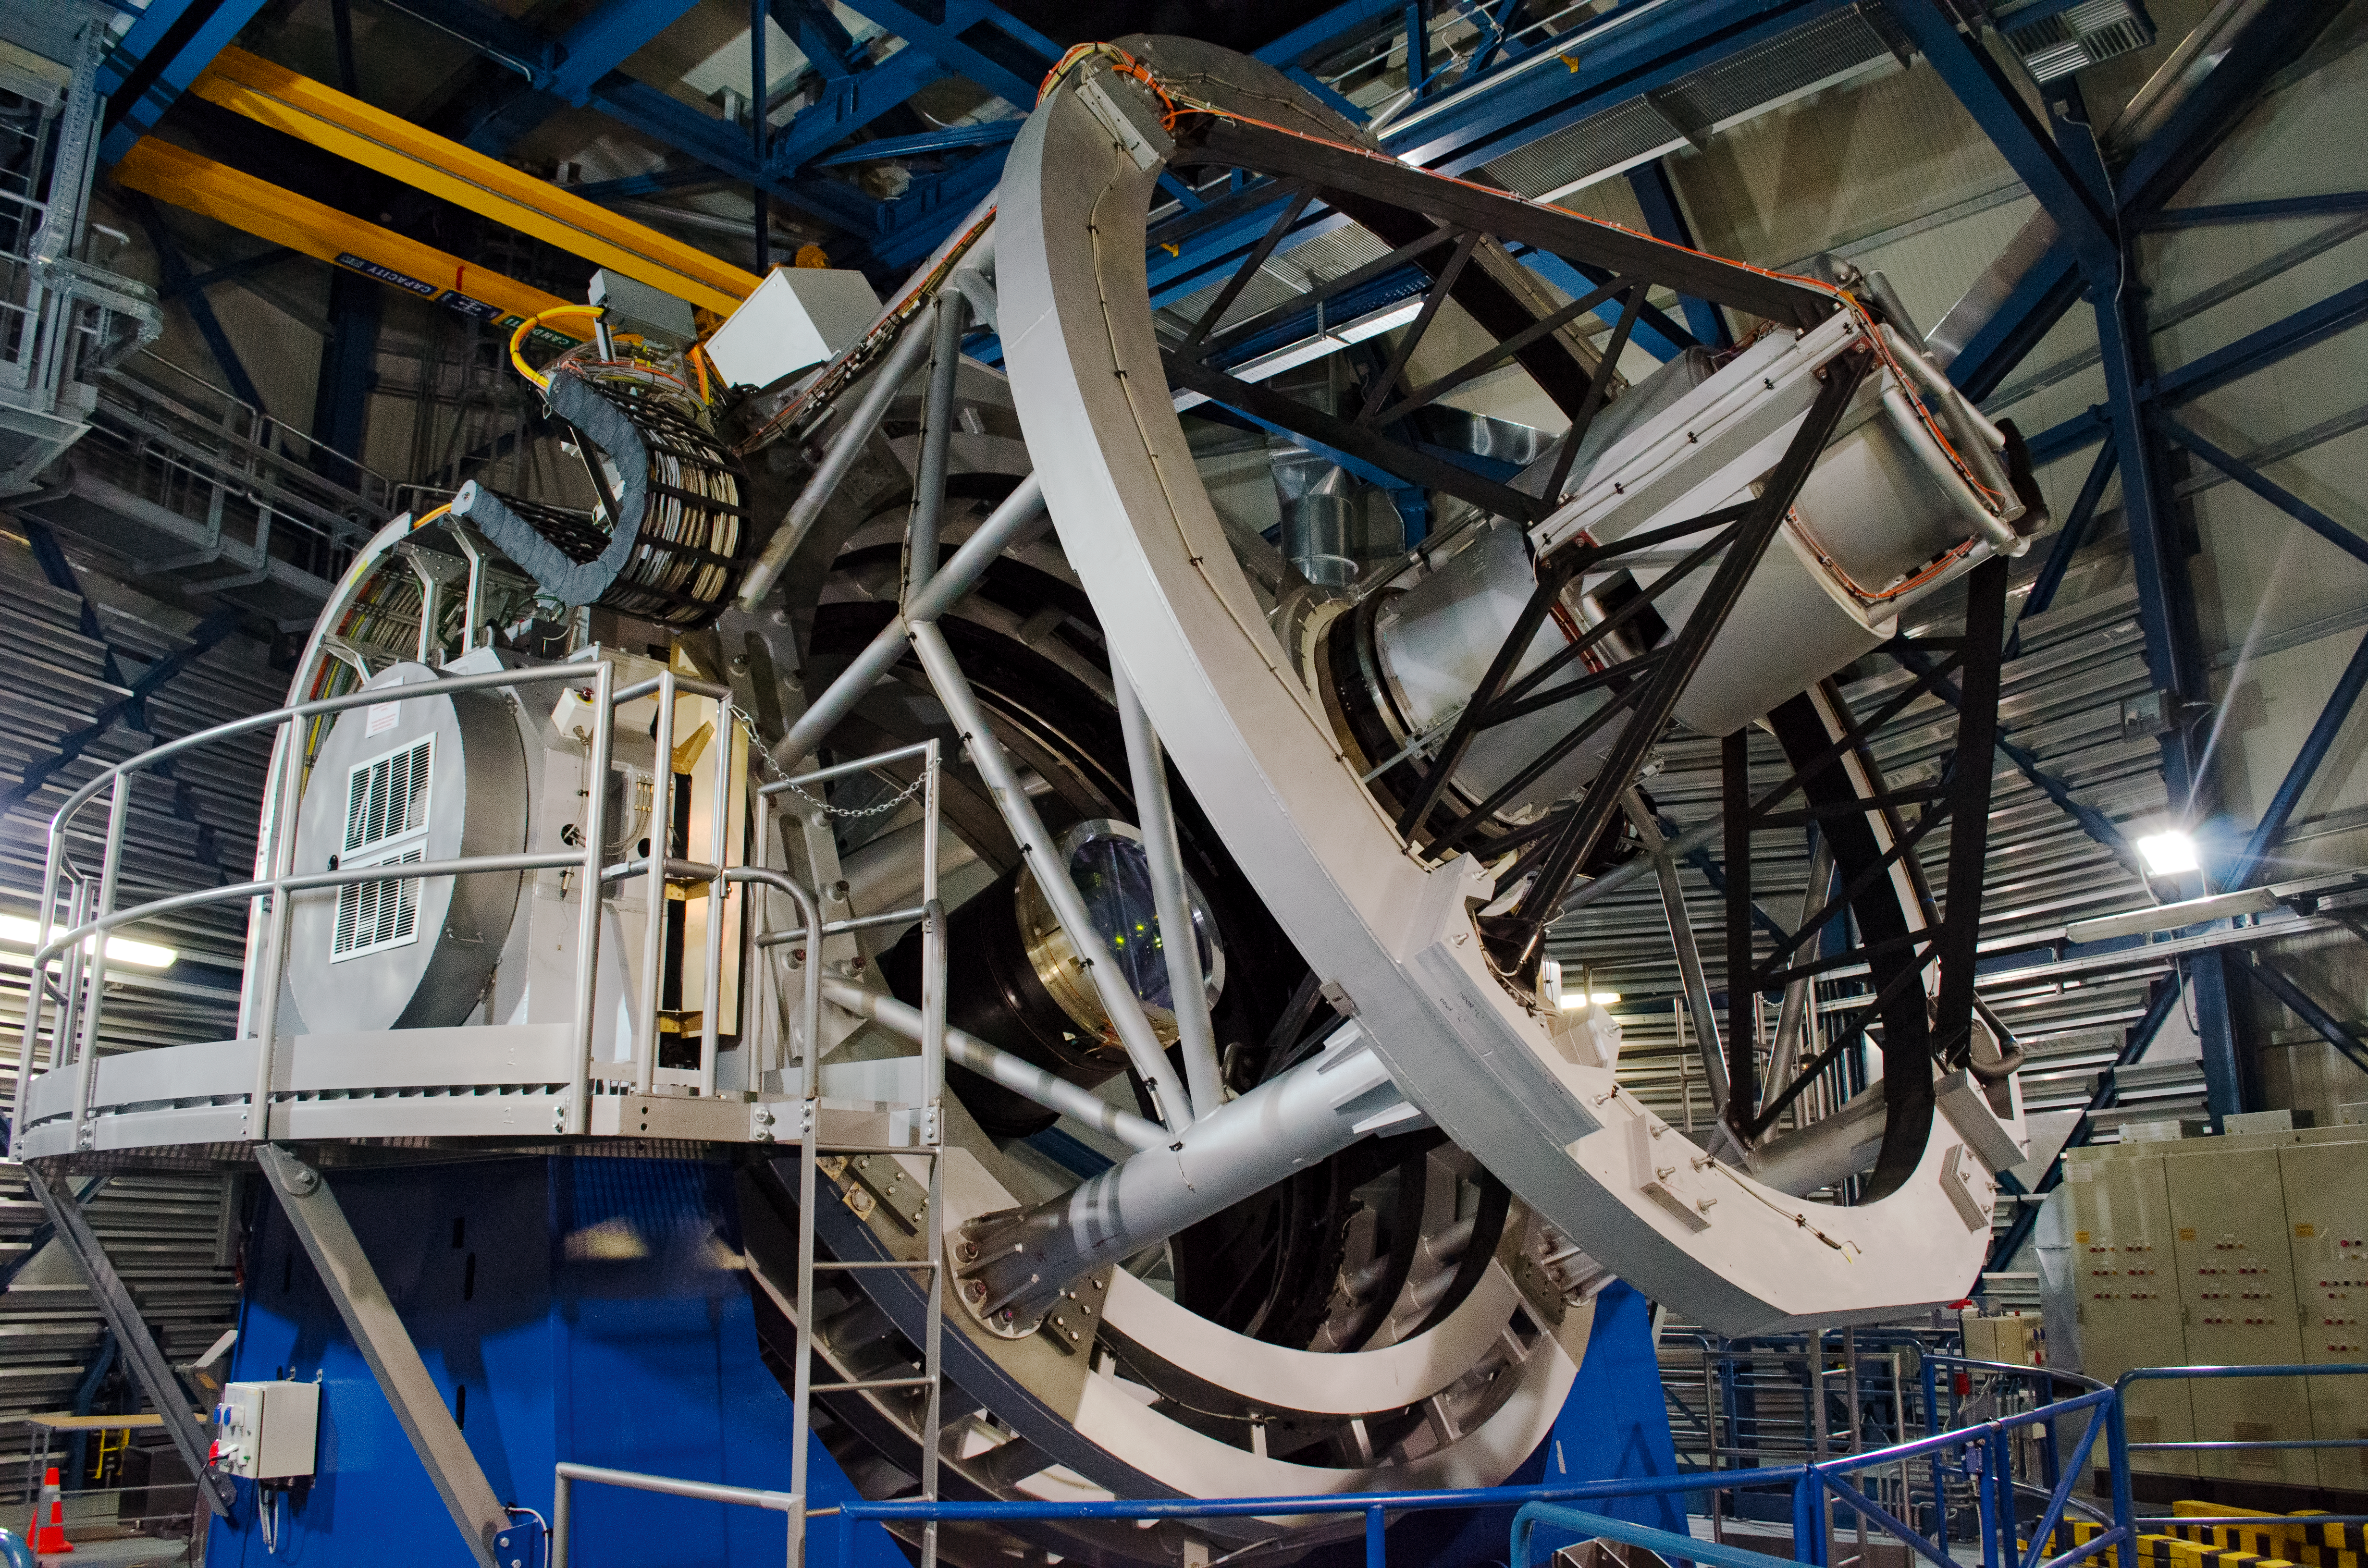

The Visible and Infrared Survey Telescope for Astronomy

The Visible and Infrared Survey Telescope for Astronomy (VISTA) in its dome. The main mirror is 4.1 metres across, making it by far the largest telescope in the world dedicated to surveying the sky at near-infrared wavelengths.

Credit: Dave Jones/ESO